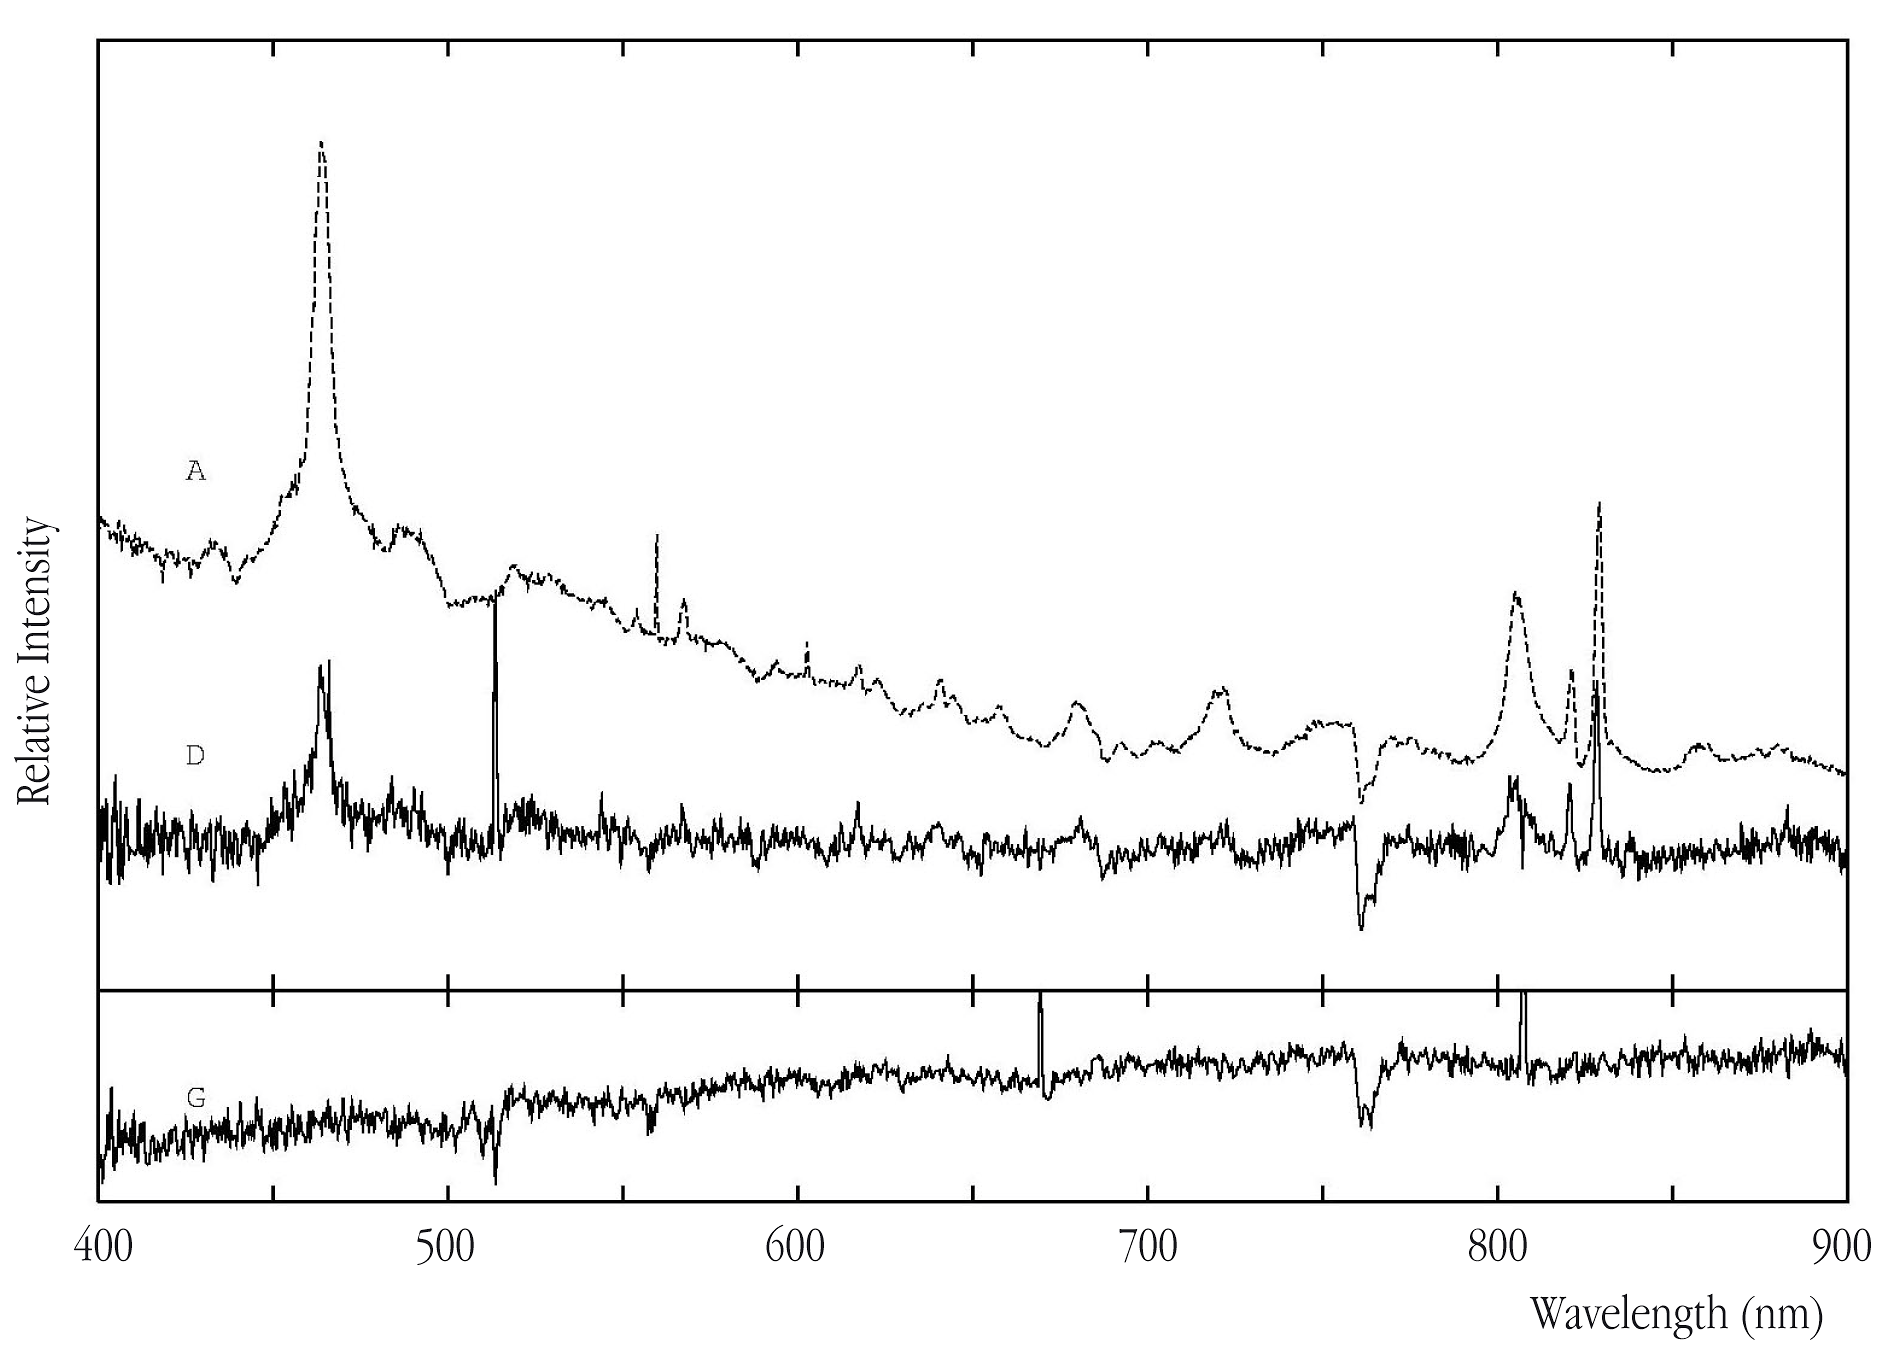

Spectra of the RXS J1131-1231 lensing system

The spectra of two of the star-like images in the gravitational lens system RXS J1131-1231 (labeled A and D in the top panel) are very similar and are therefore from the same object, i.e., the lensed quasar. The emission lines identified in these spectra are typical of a quasar and the redshft is measured as z = 0.66. The bottom panel shows the spectrum of the lensing, elliptical galaxy at redshift z=0.3.

Credit: ESO